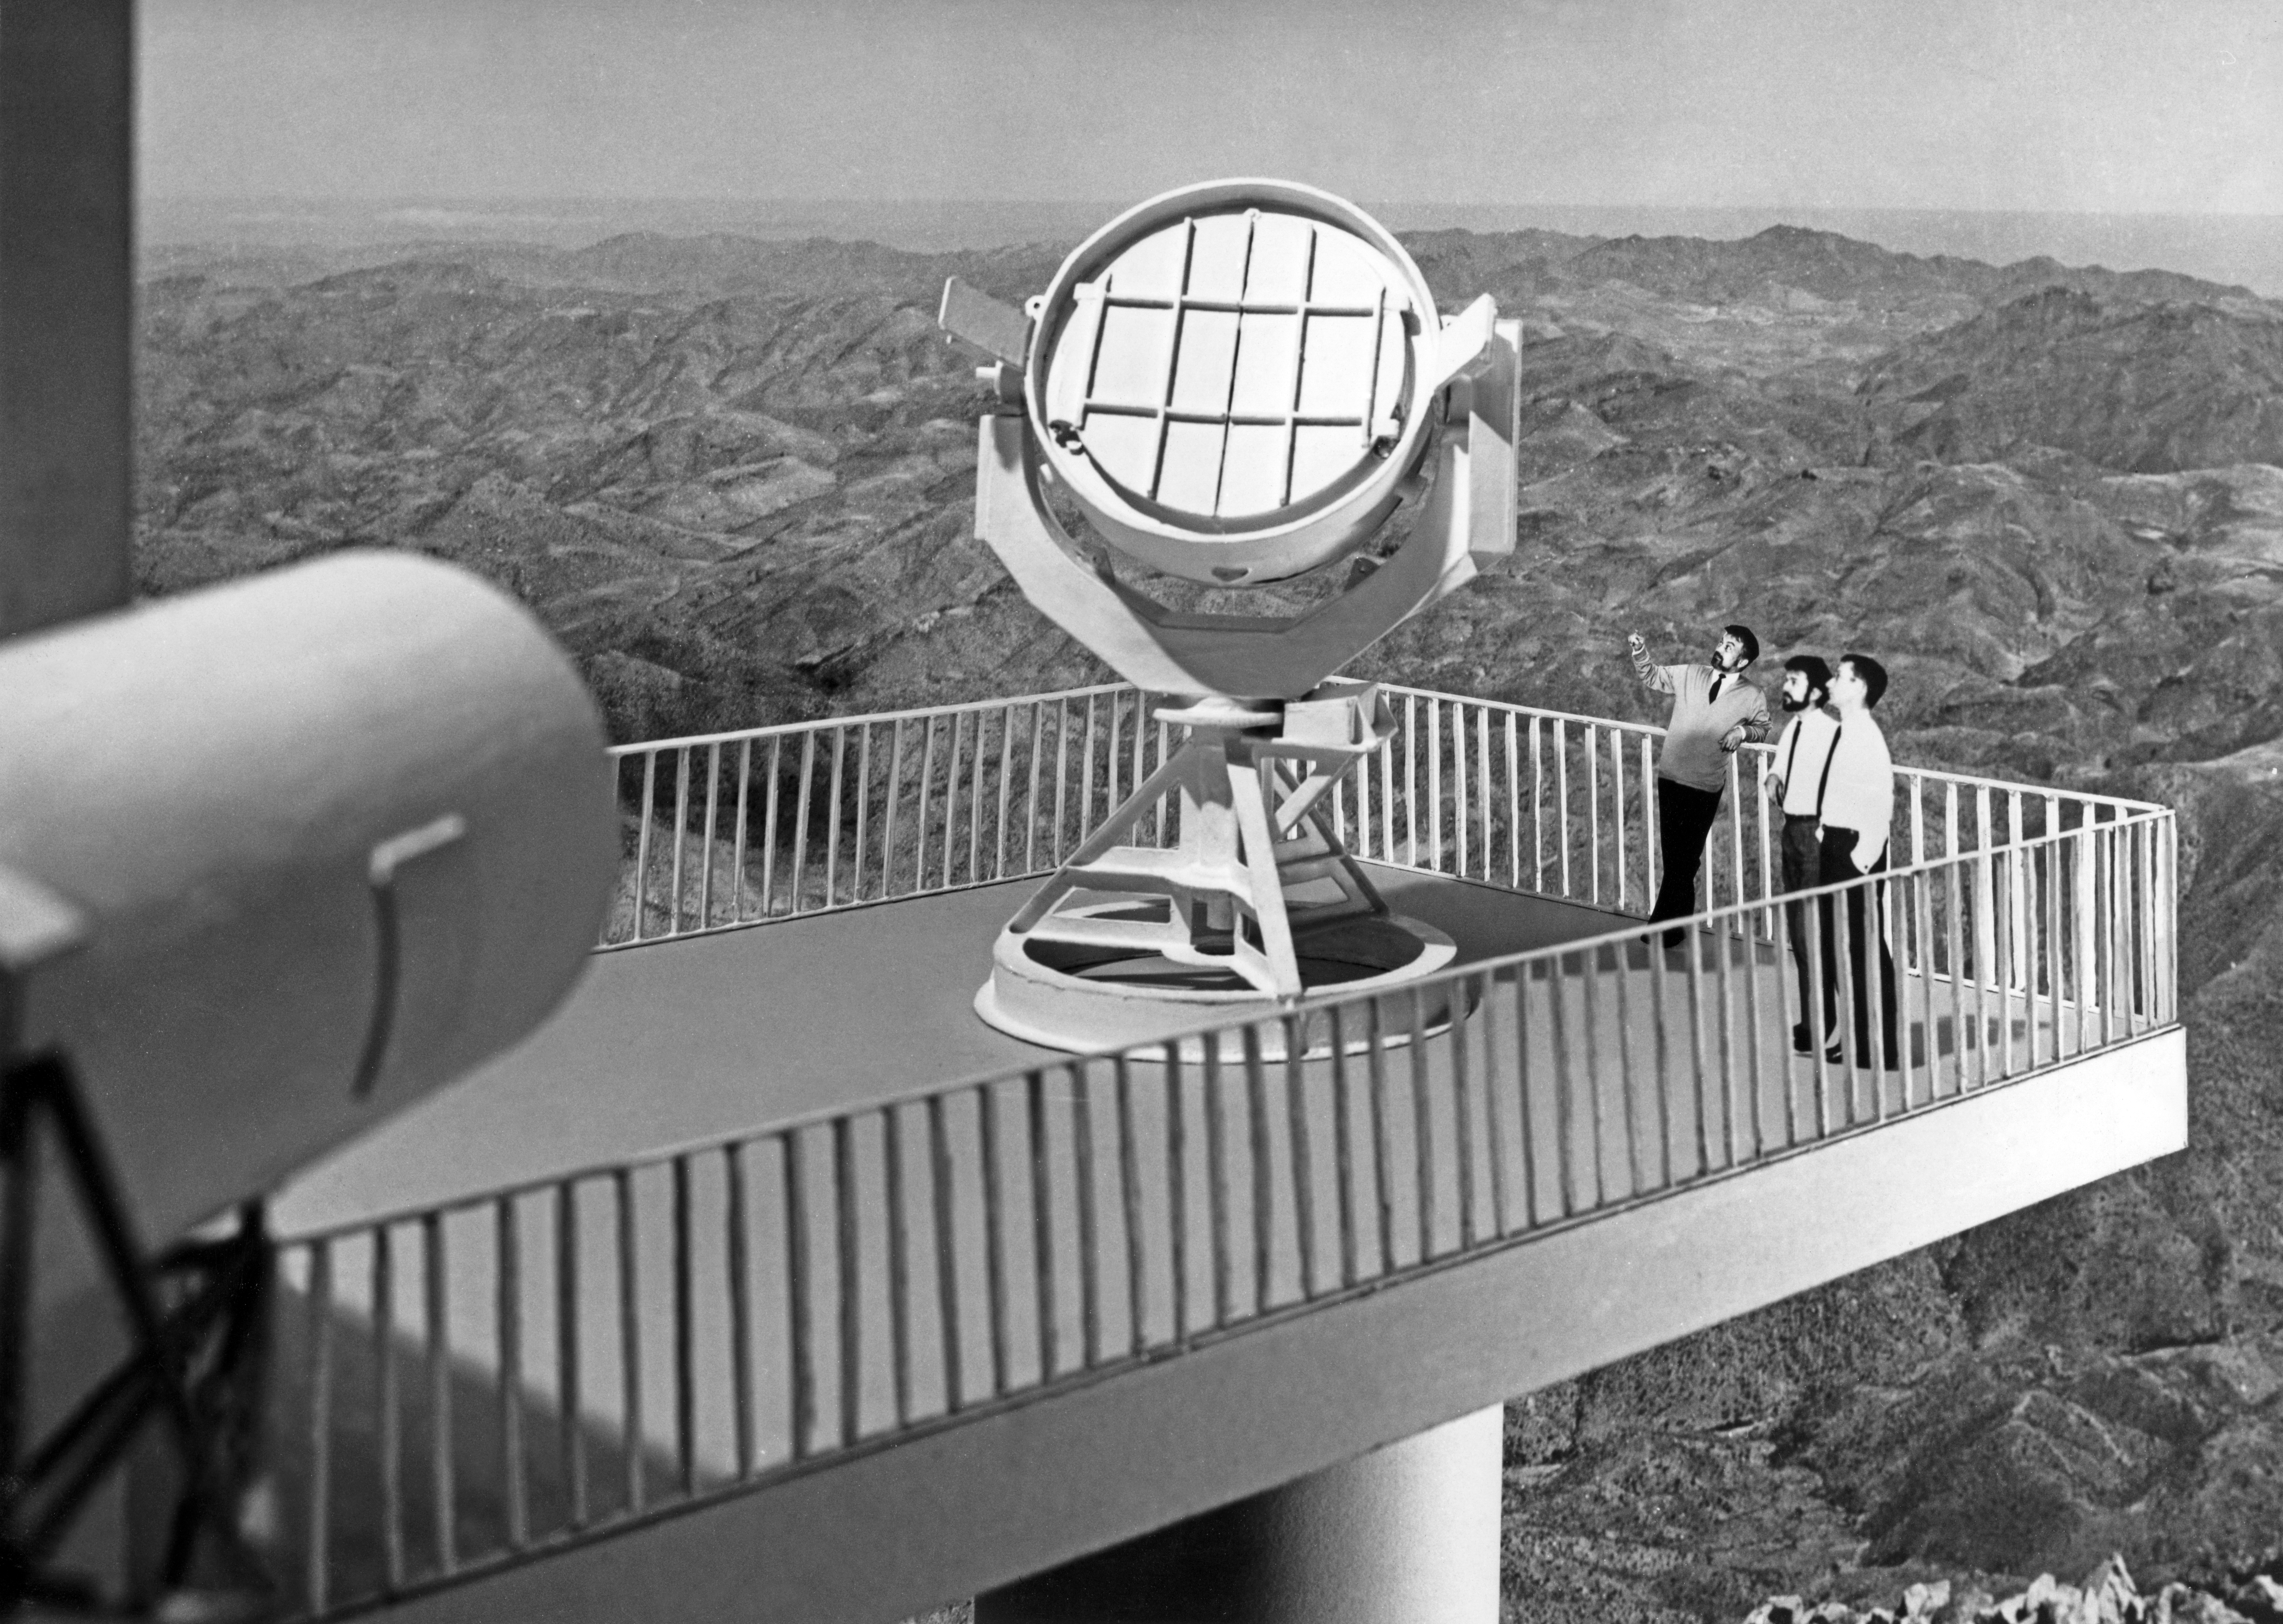

Model of the Coudé Auxiliary Telescope

A model of the Coudé Auxiliary Telescope (CAT) made by the Observatoire de Haute Provence (OHP), France, in Nov 1968. The CAT was housed in a smaller dome, adjacent to the ESO 3.6-metre Telescope at La Silla Observatory.

Credit: ESO/OHP